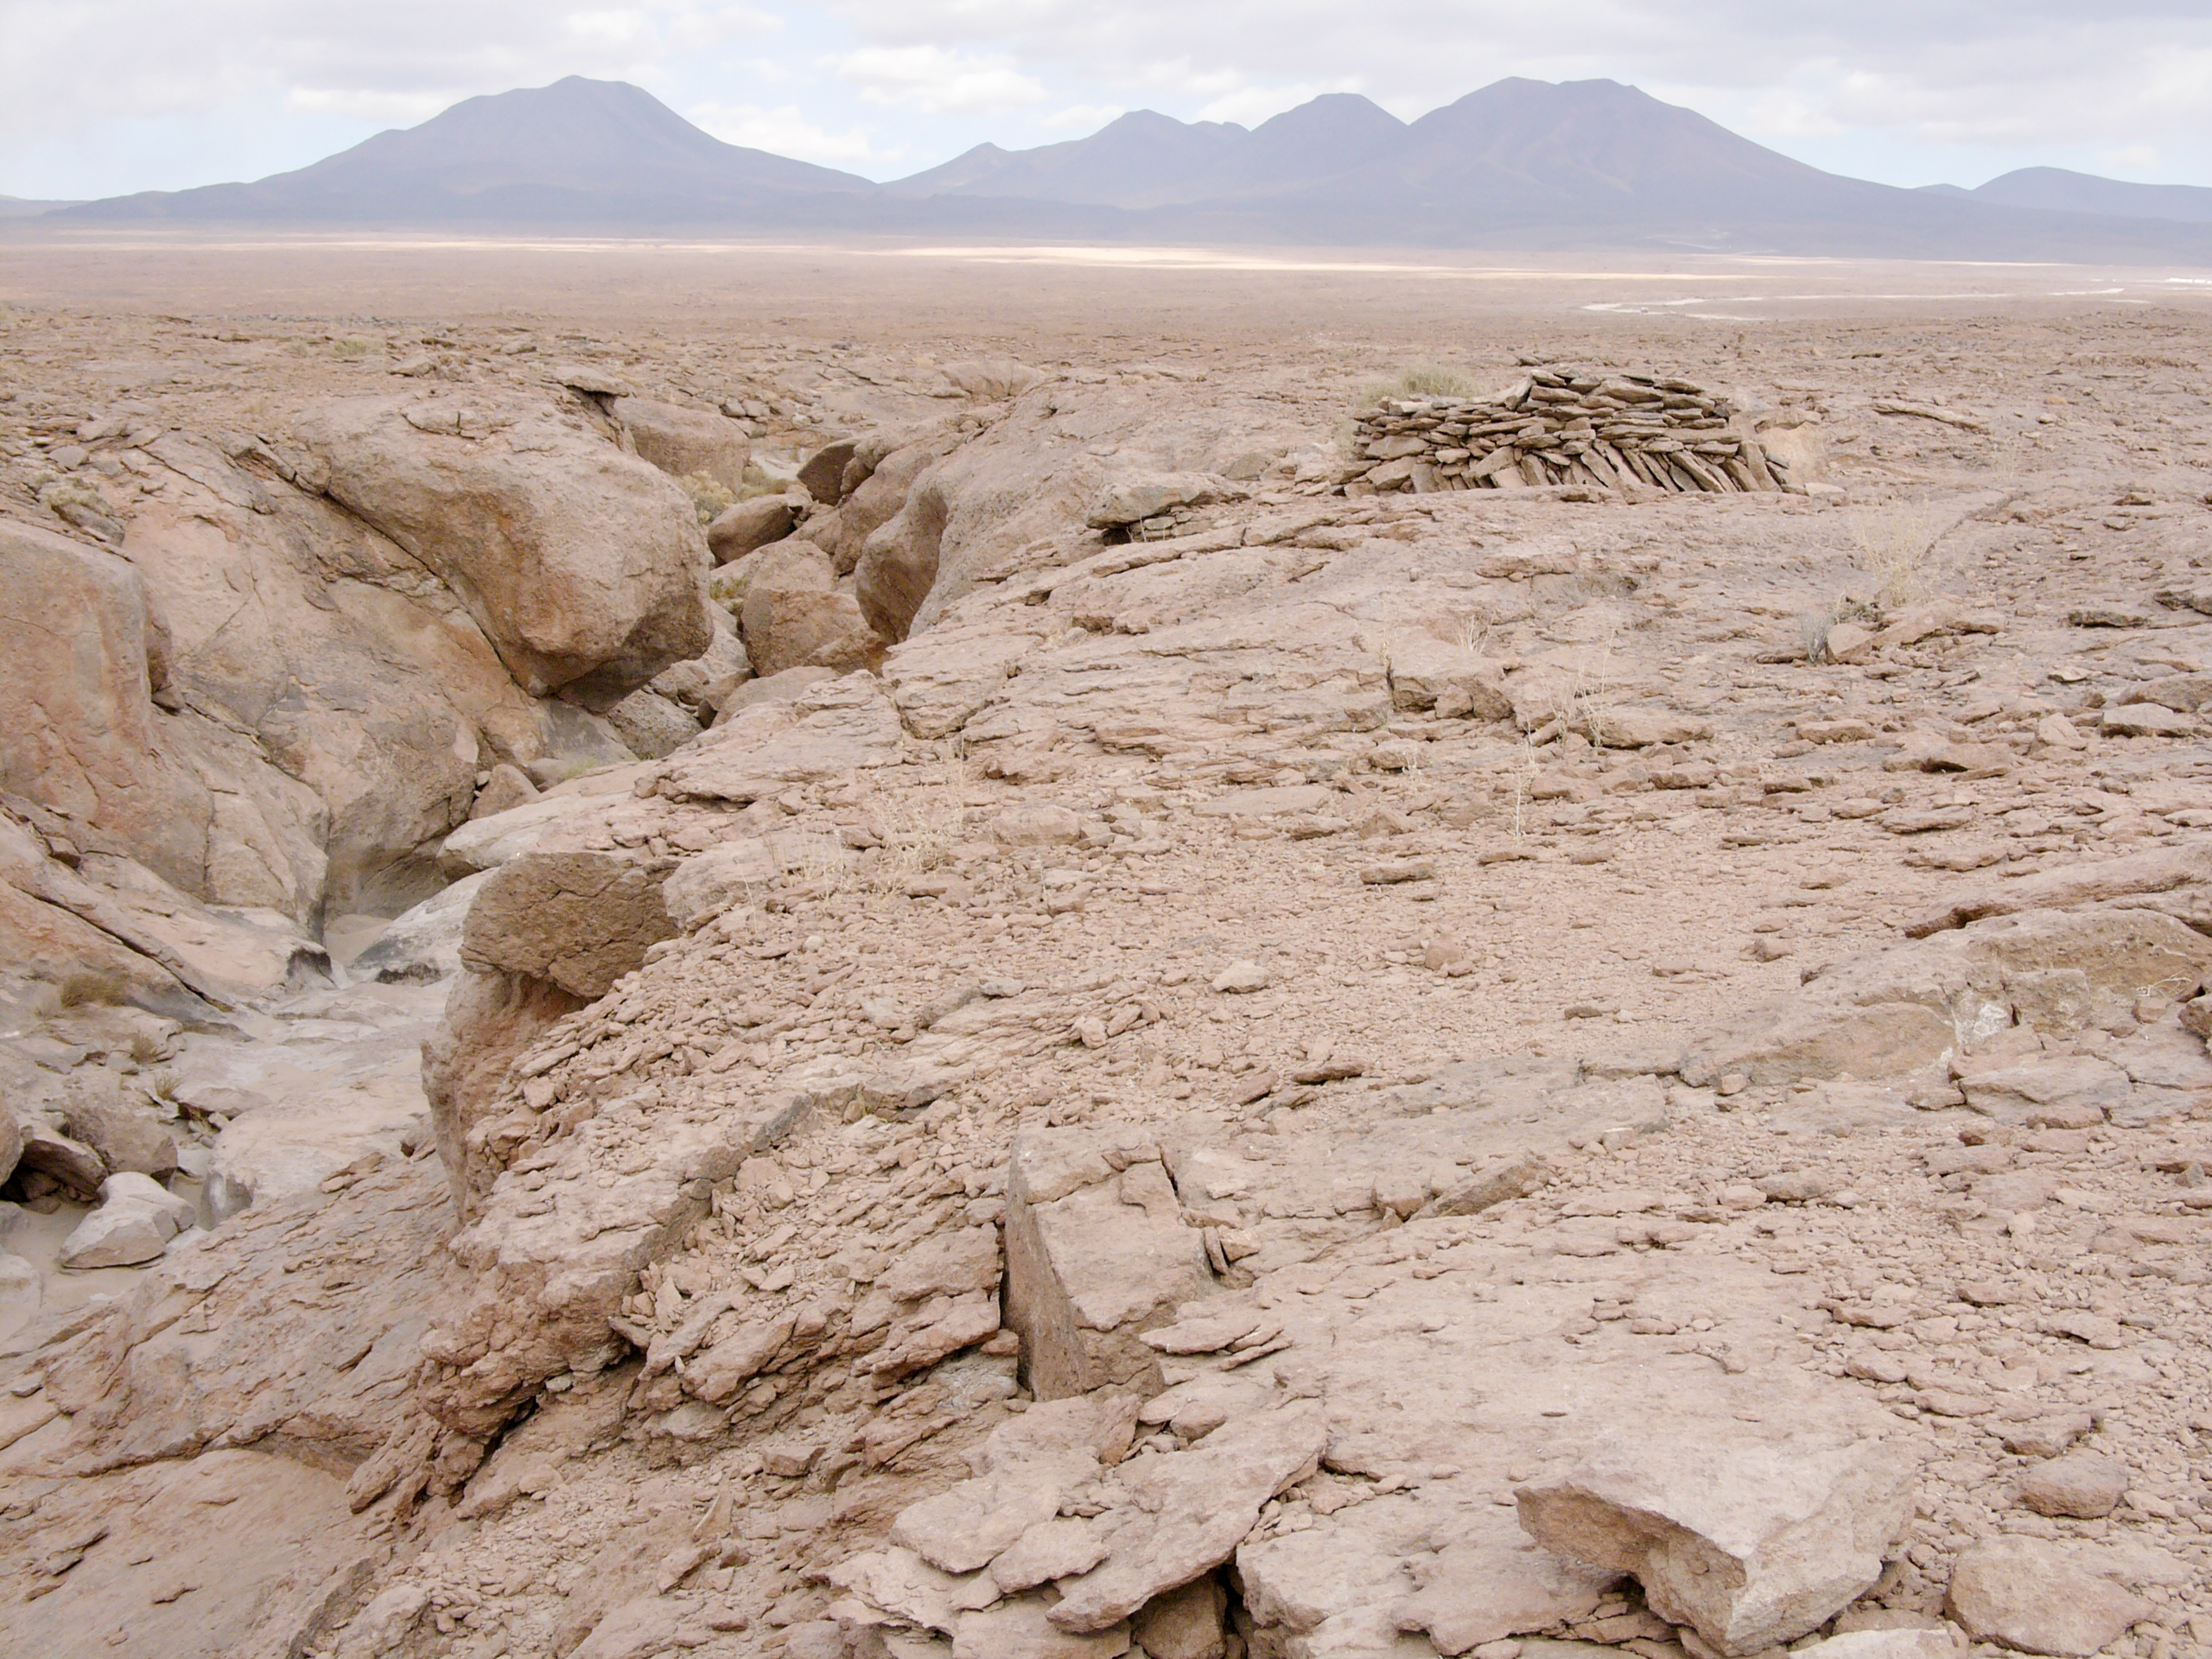

Archaeology in Atacama's Chilean desert

The natural environment around the ALMA site. These archaeological testimonies were found near the ALMA site. This picture was obtained in August 2004.

Credit: ESO